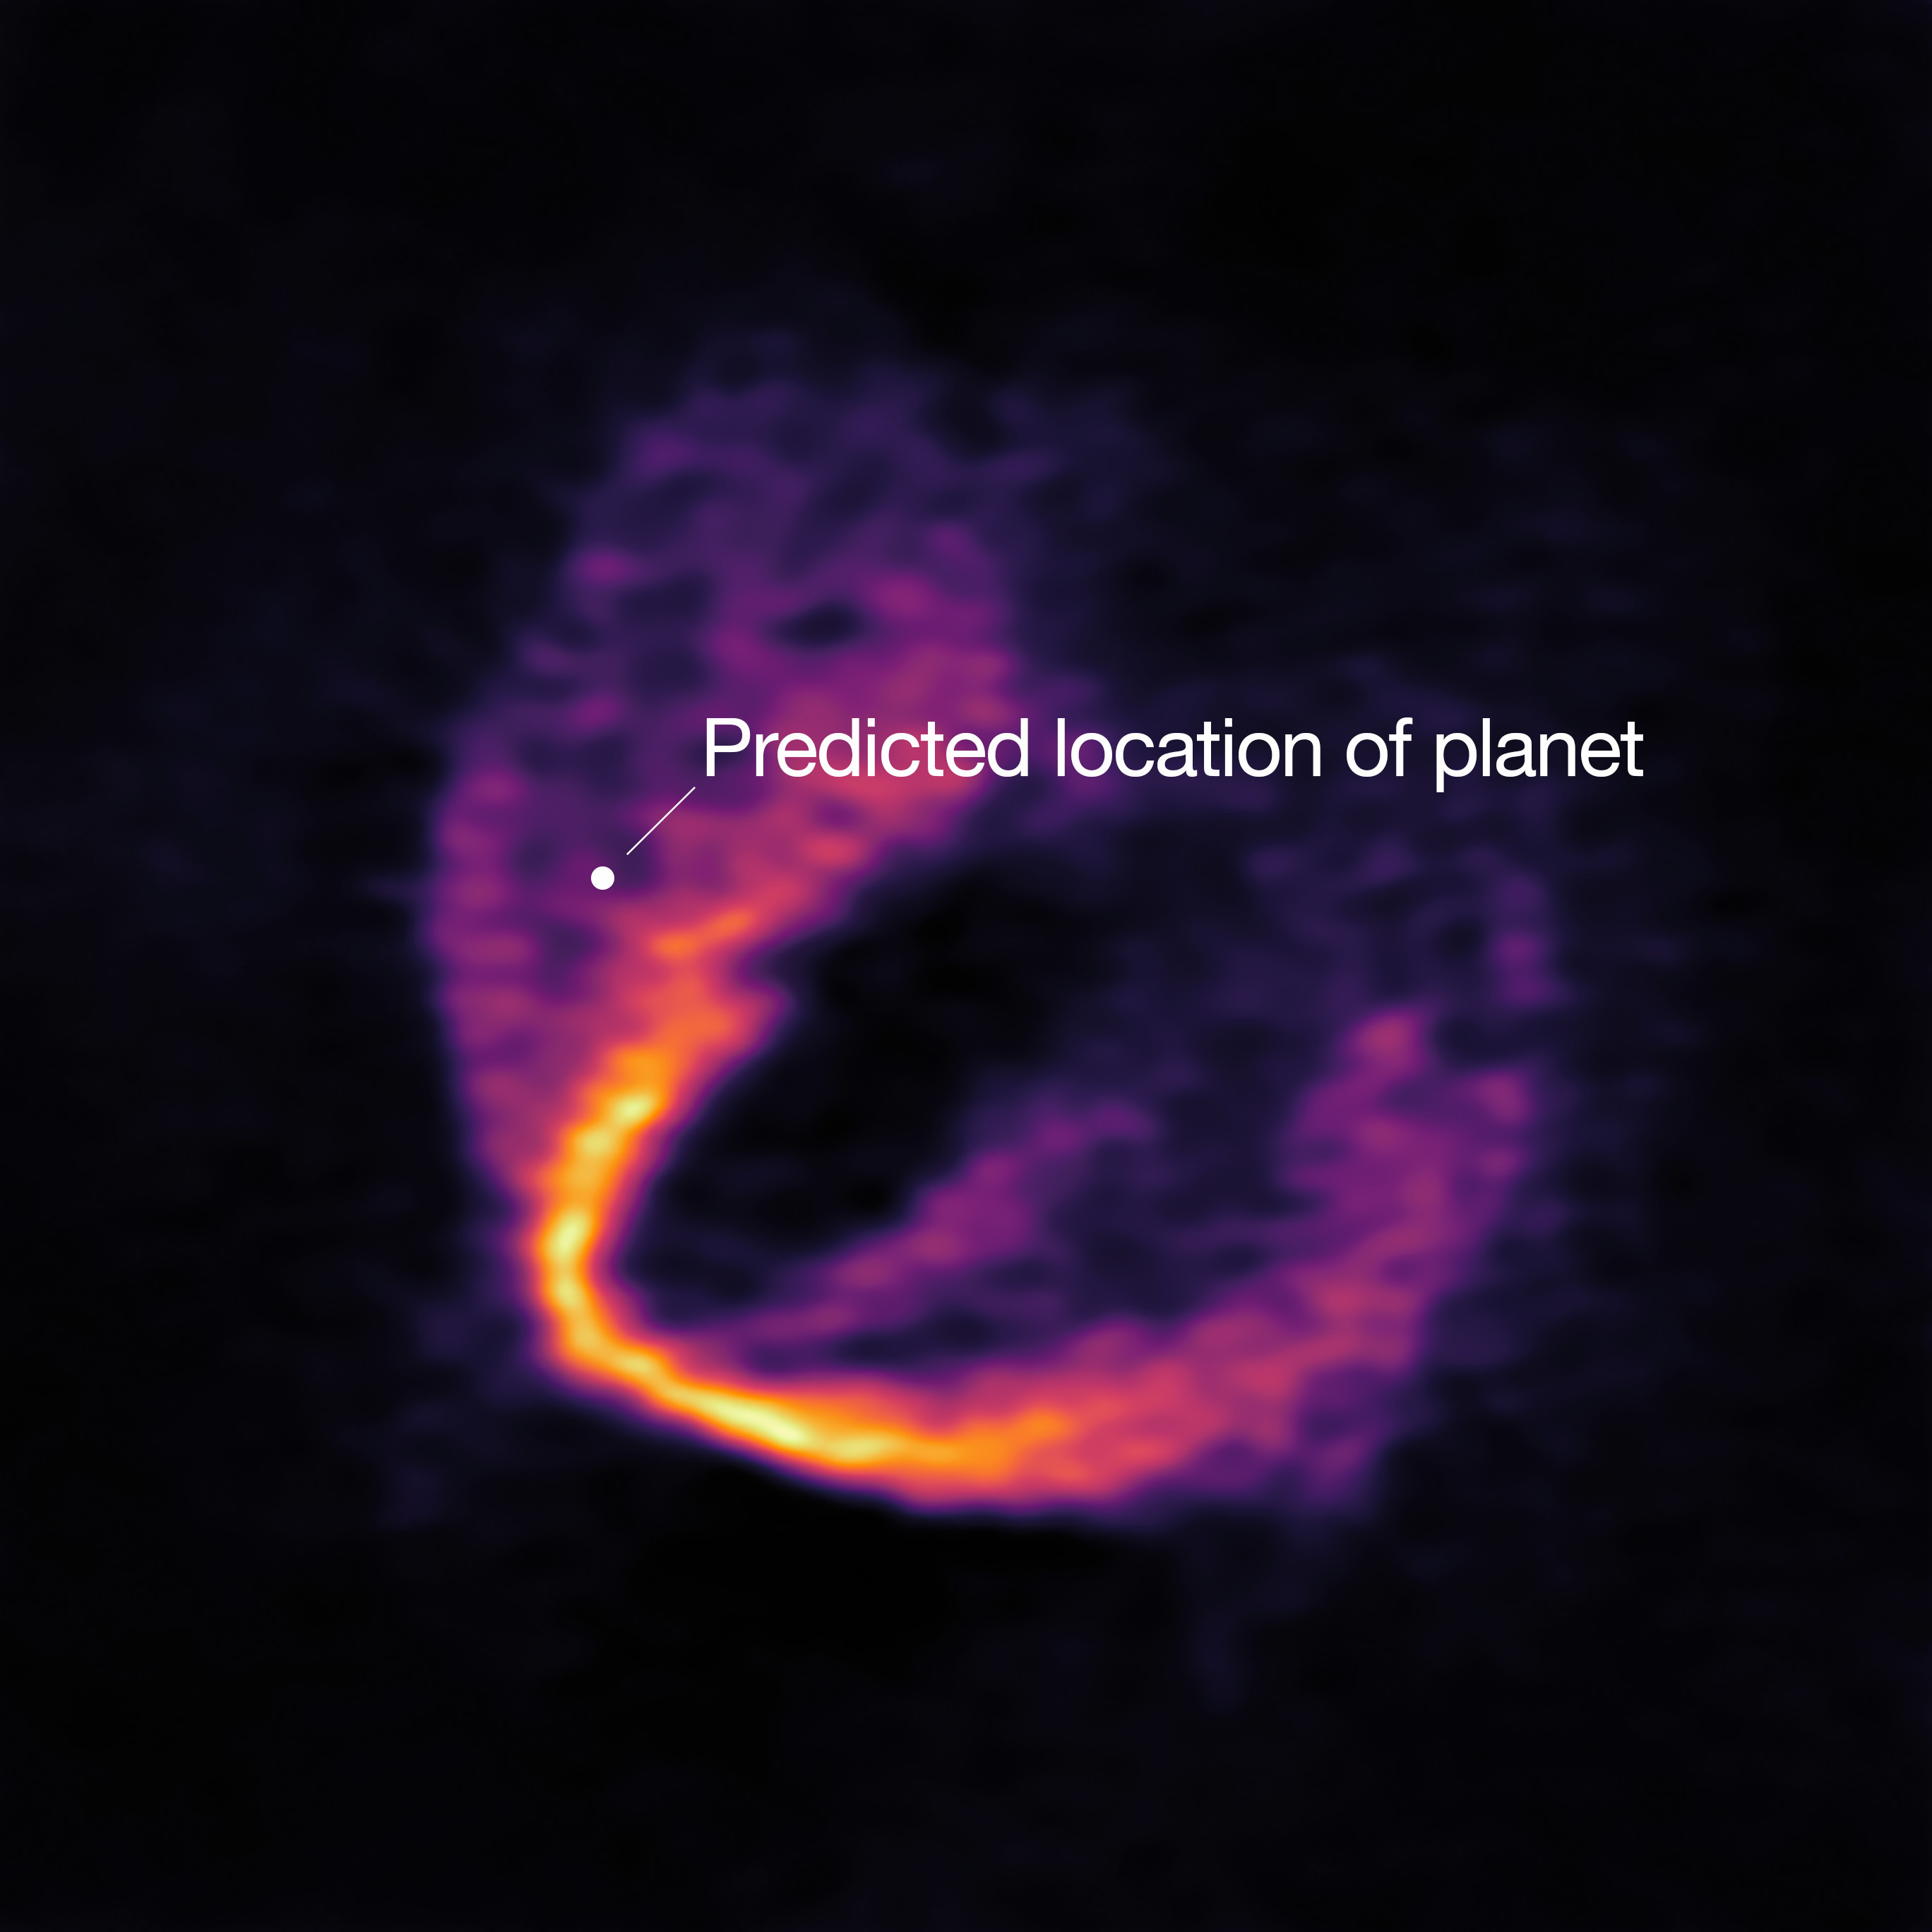

A clear “kink” in the material

ALMA has uncovered convincing evidence that three young planets are in orbit around the infant star HD 163296. Using a novel planet-finding technique, astronomers have identified three discrete disturbances in the young star’s gas-filled disc: the strongest evidence yet that newly formed planets are in orbit there. These are considered the first planets discovered with ALMA.This image shows part of the ALMA data set at one wavelength and reveals a clear “kink” in the material, which indicates unambiguously the presence of one of the planets. The annotation shows the predicted position of the planet in question.

Credit: ESO, ALMA (ESO/NAOJ/NRAO); Pinte et al